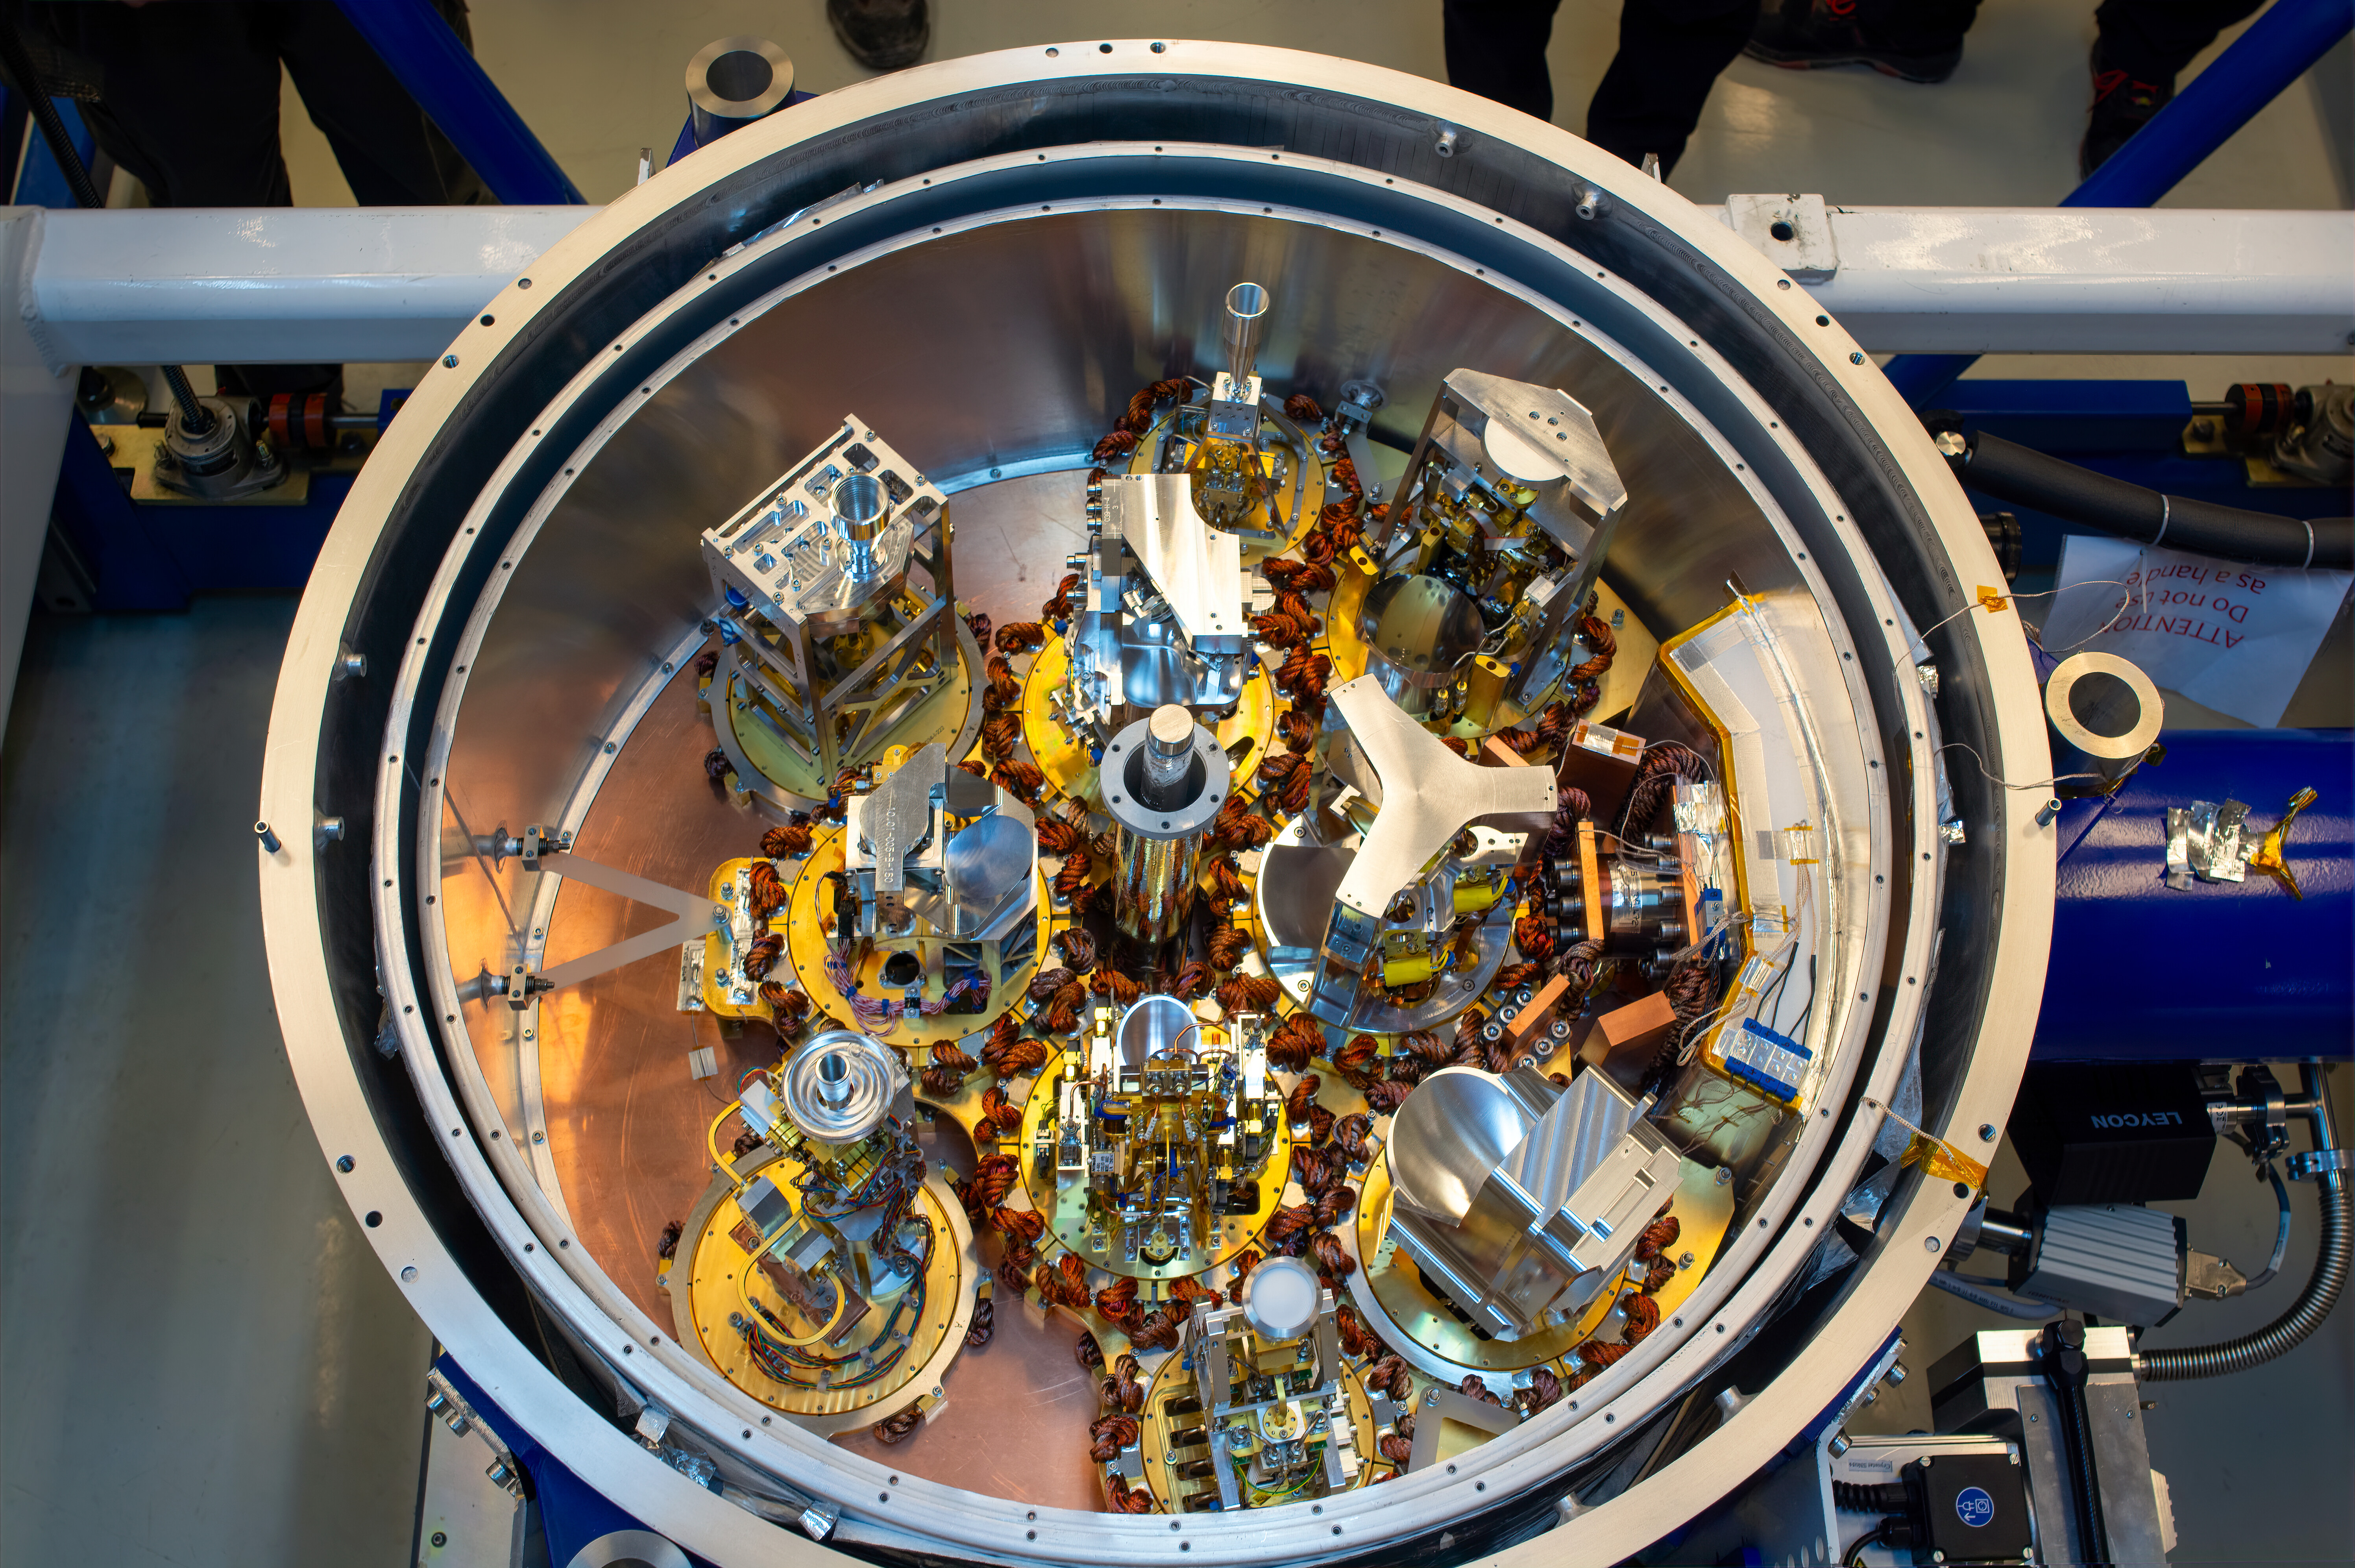

10 receivers inside an ALMA cryostat

This image shows the cryostat of an Atacama Large Millimeter/submillimeter Array (ALMA) antenna populated with 10 receivers for the first time. The receivers pick up the signals from outer space at specific frequency bands, covering a window from 950 to 35 GHz, and are stored in a cryostat that cools them down to temperatures as low as -269°C. The installation of the "Band 2" receivers, initiated in 2023, means ALMA antennas can observe within the final frequency range (67 to 116 GHs) for which the array was designed.

Credit: S. Otarola - ALMA (ESO/NAOJ/NRAO)